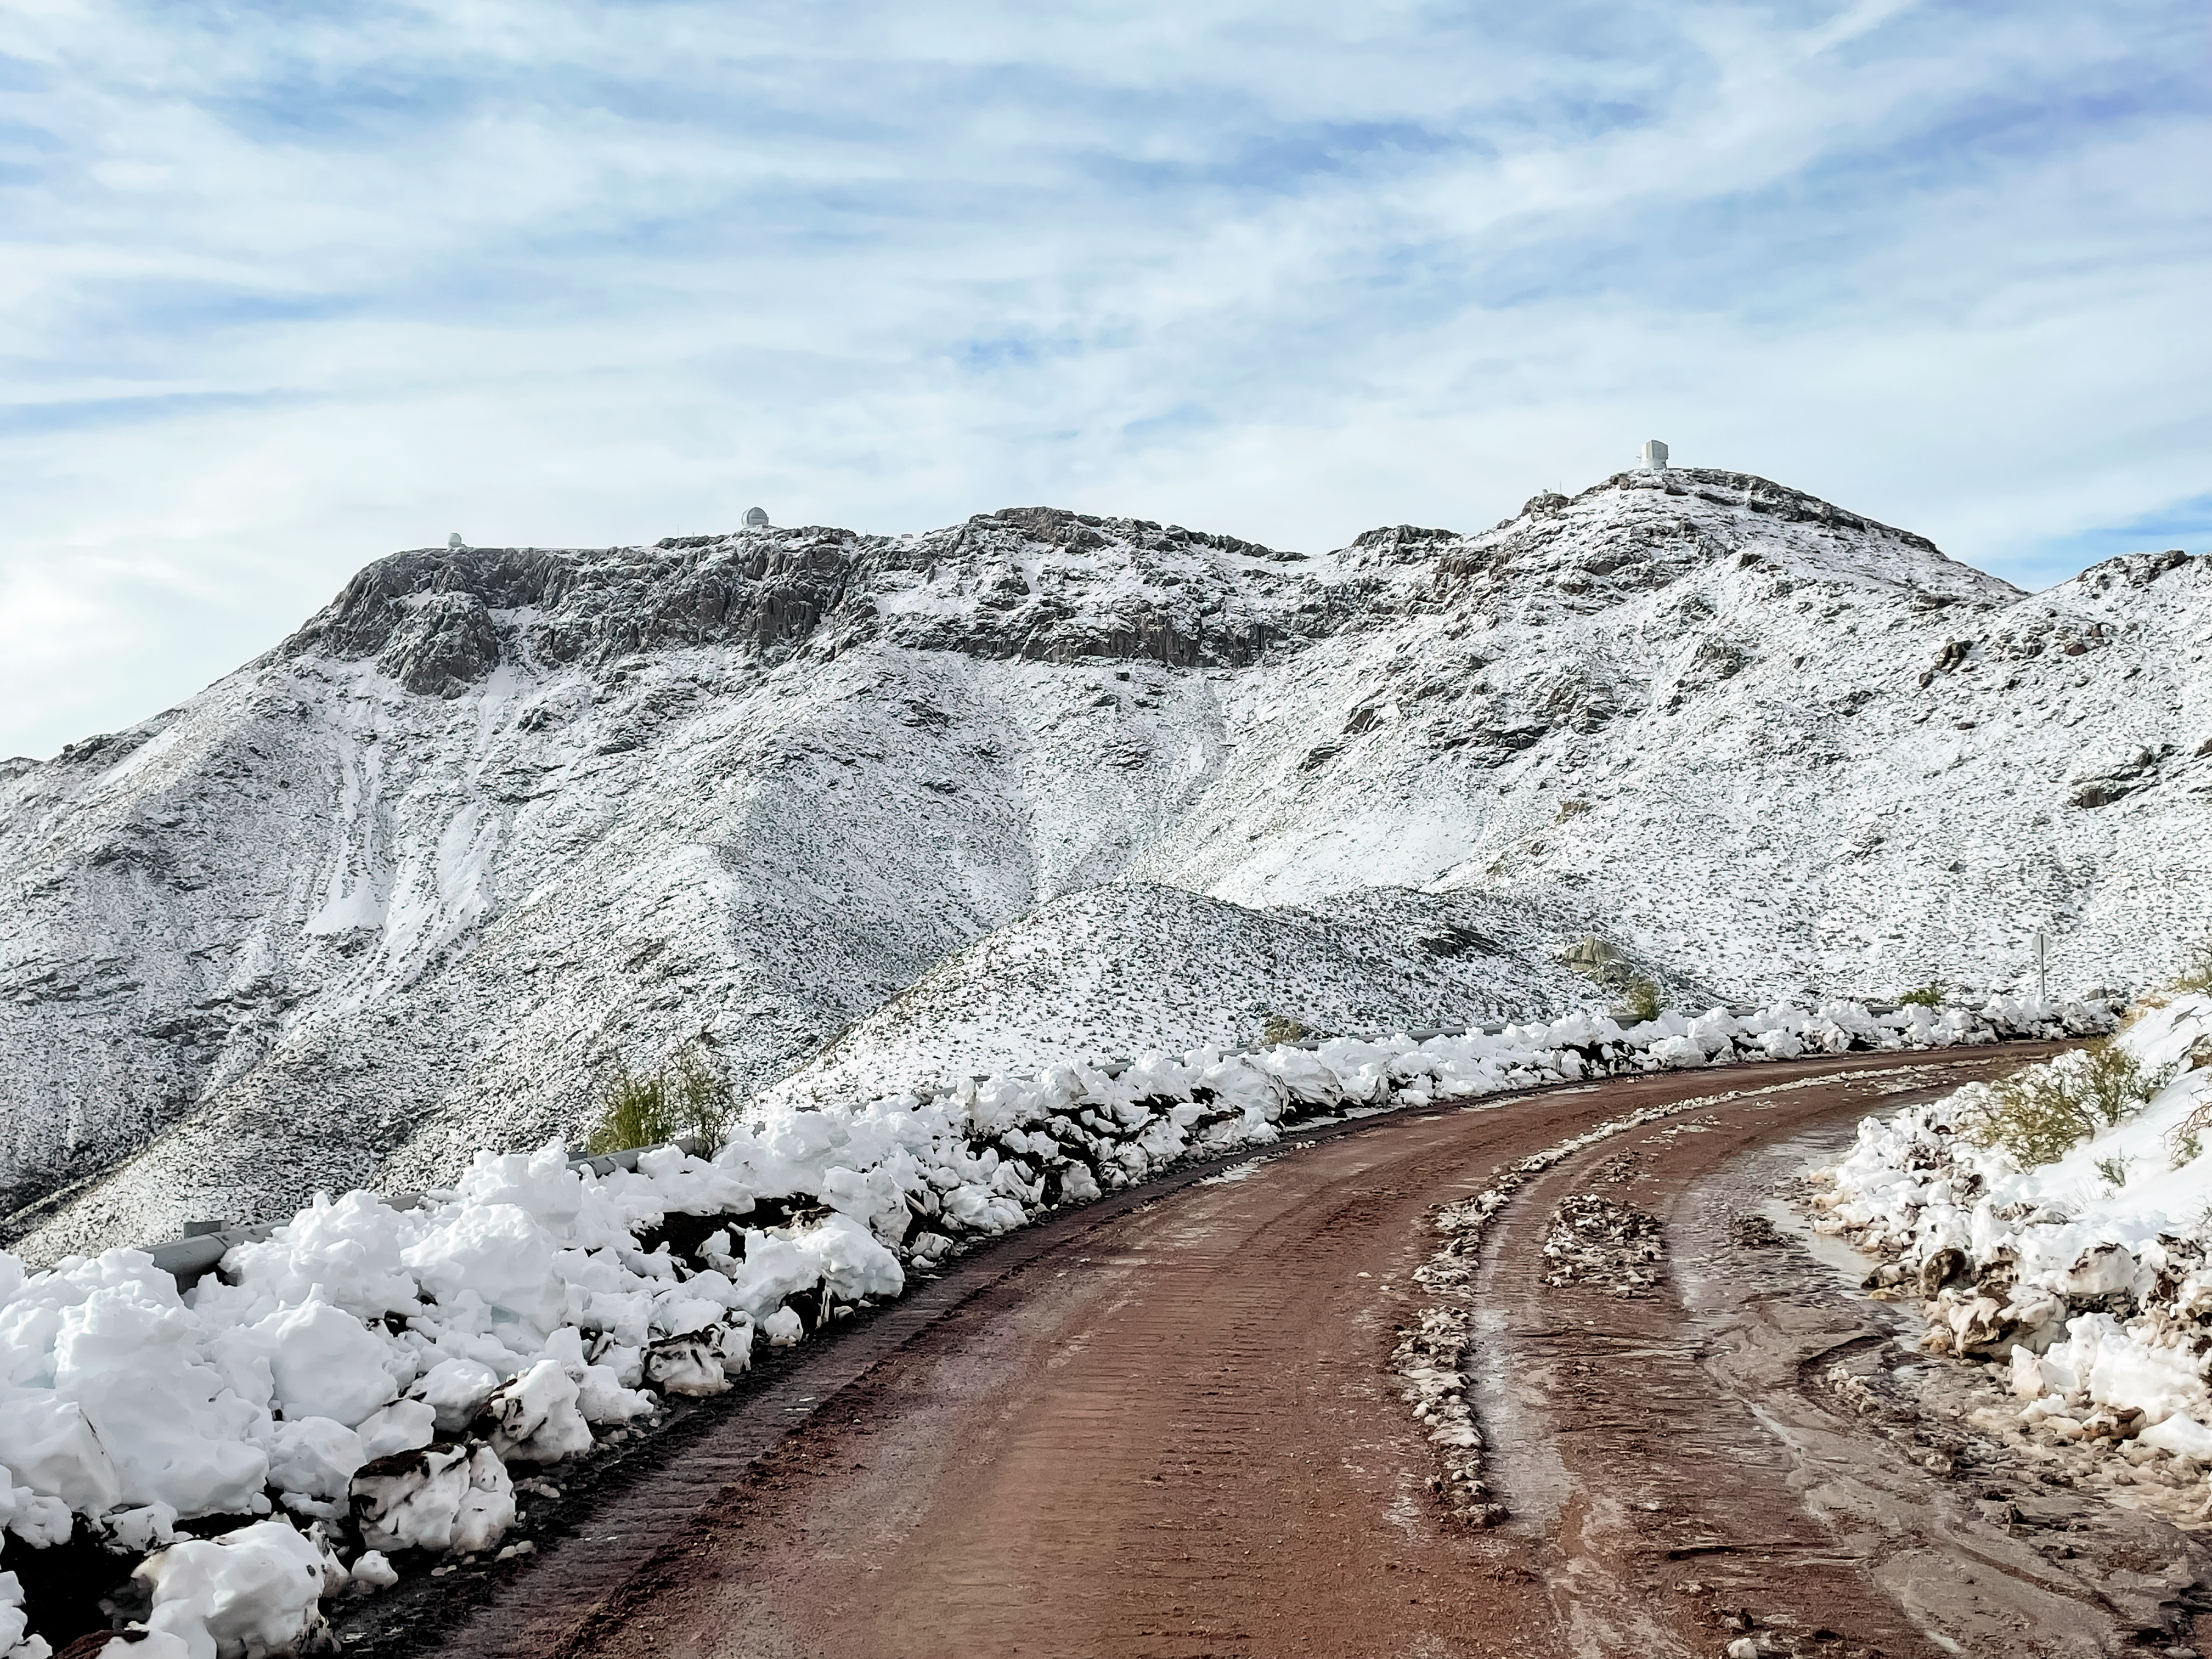

A snowy day on the road to Cerro Pachón

Three observatories sit ontop of the ridge of Cerro Pachón. Left to right: Southern Astrophysical Research (SOAR) Telescope, Gemini South, Vera C. Rubin Observatory.

Credit: NOIRLab/NSF/AURA